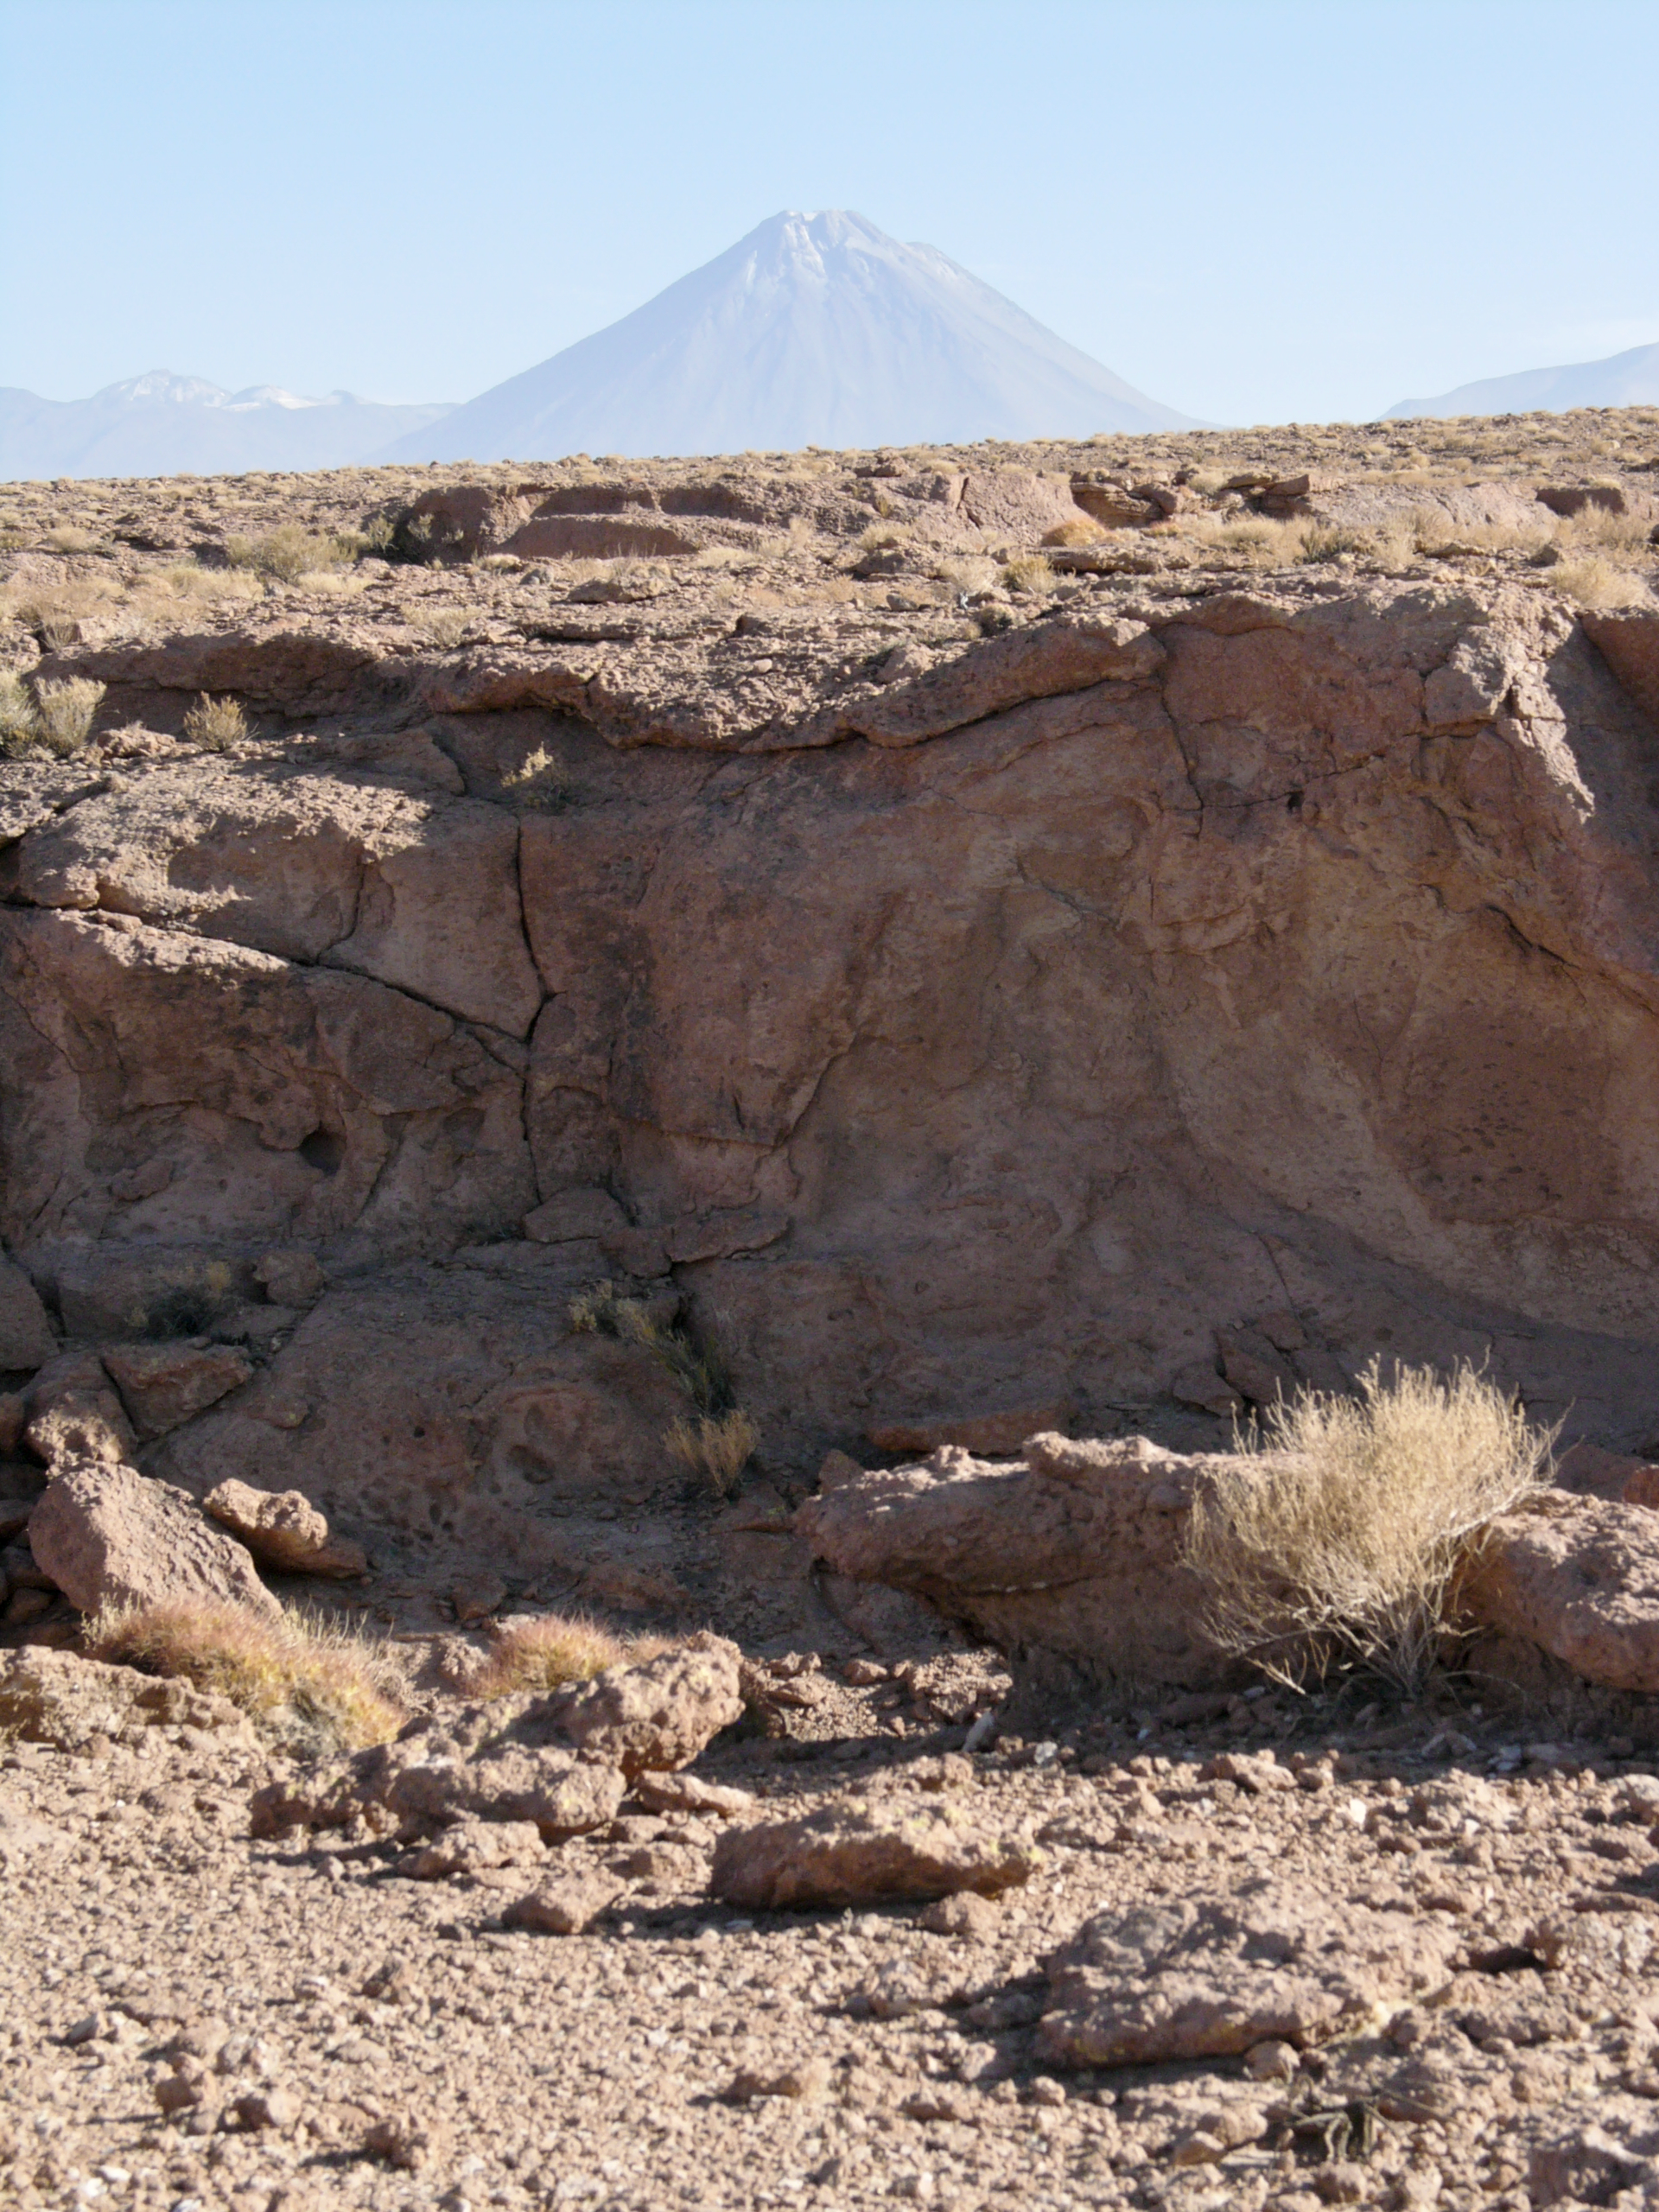

ALMA site

The natural environment around the ALMA site. This picture was obtained in August 2004.

Credit: ESO